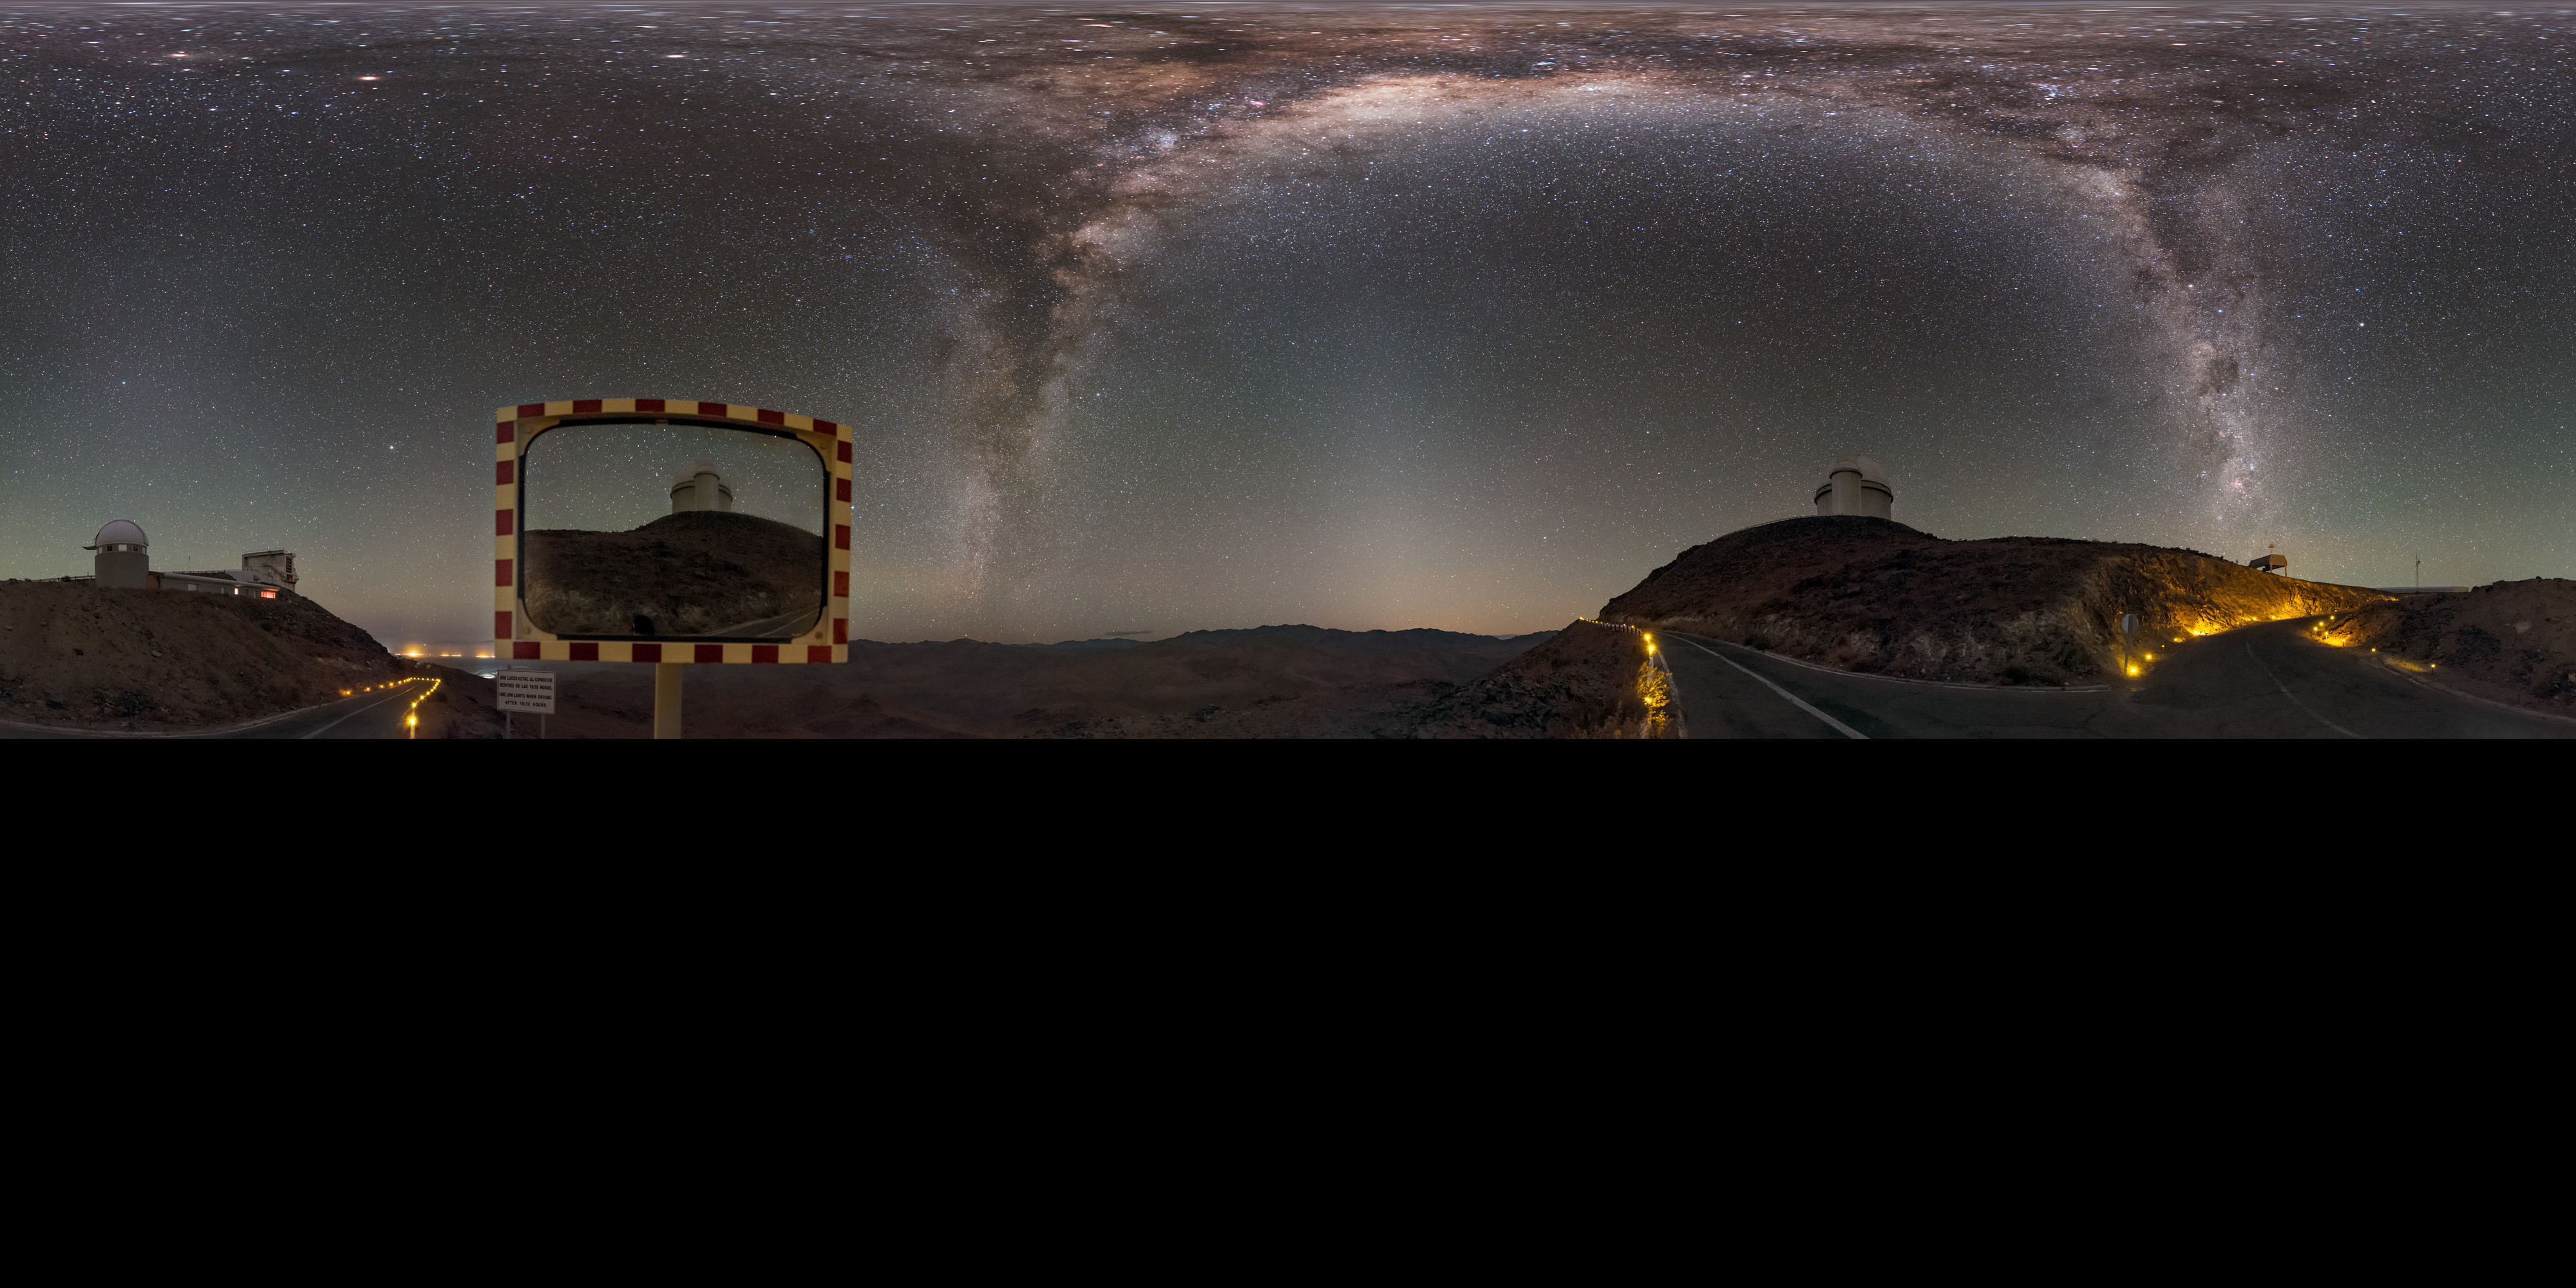

Hunter of the night

This panorama, extended to 360 x 180 degrees (with black), shows the Milky Way like two great daggers through the sky, over the winding road leading through the La Silla Observatory. The ESO 3.6-metre telescope is visible reflected in a roadside mirror. The telescope hosts HARPS, the High Accuracy Radial velocity Planet Searcher, the world's foremost exoplanet hunting instrument.

Links to alternative projections of this image:

Alternative version of this image
Fisheye version of this image
Equirectangular projected version of this image

Credit: ESO/B. Tafreshi